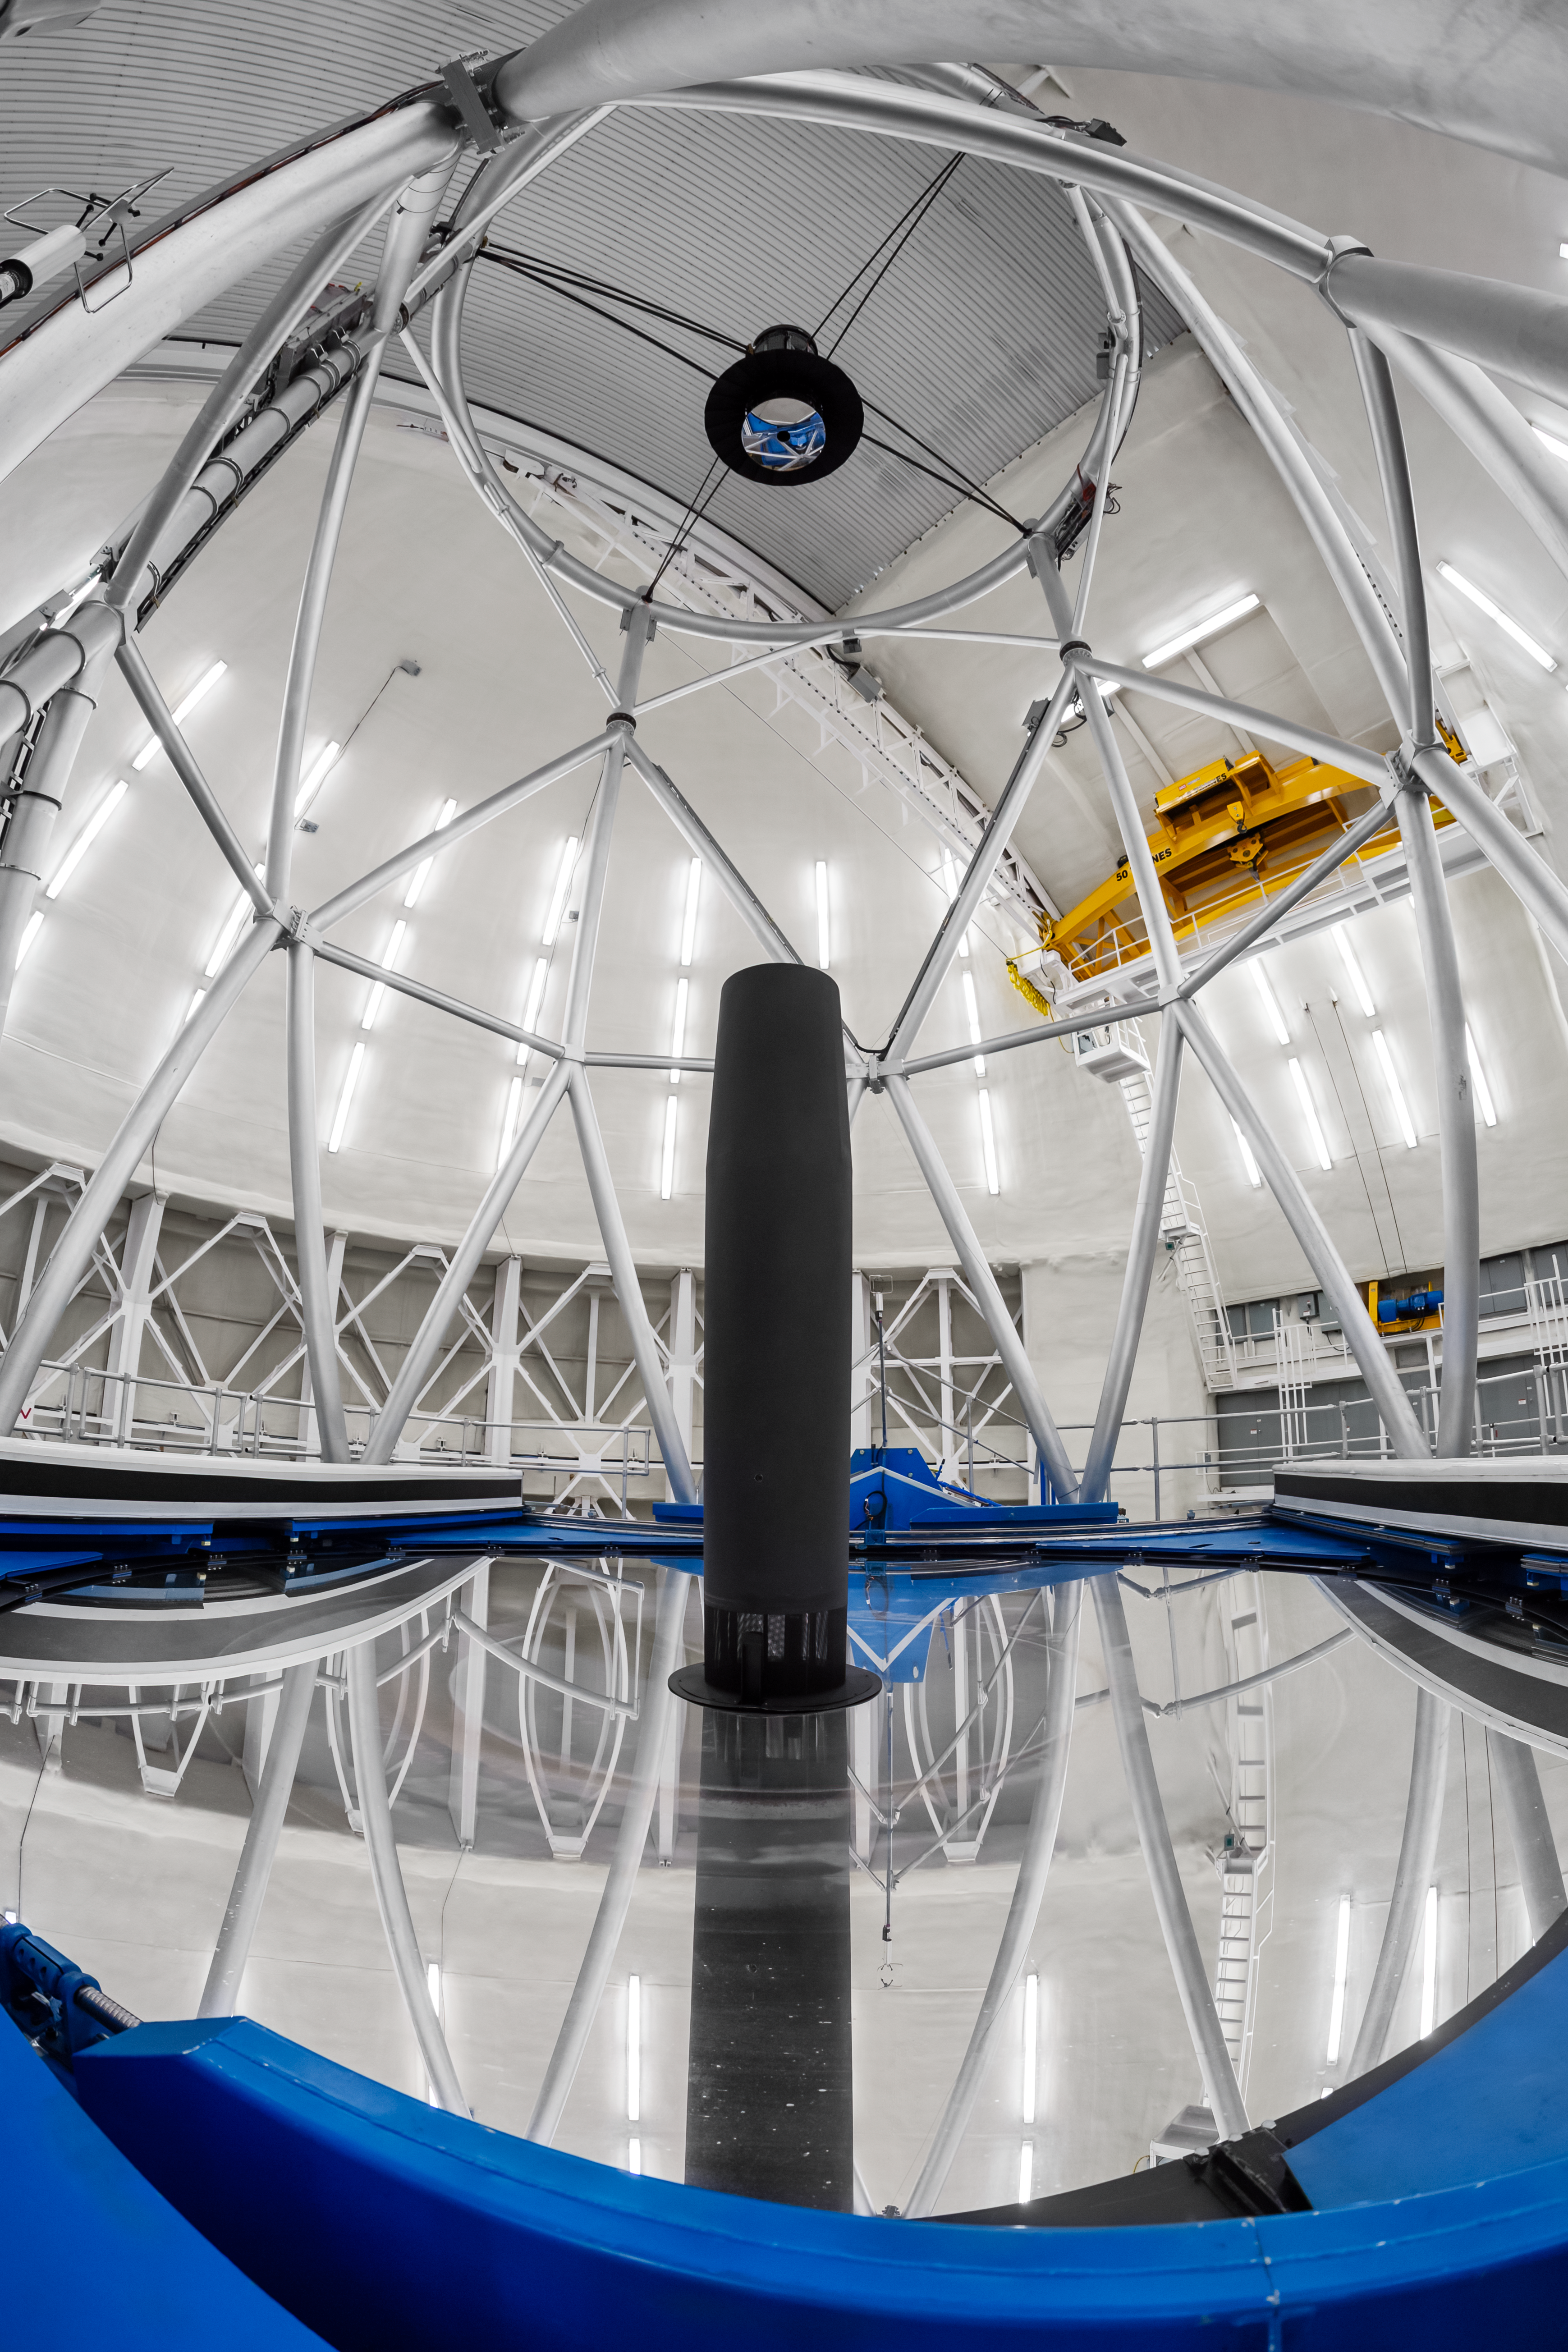

Gemini North Telescope

Close up on the Gemini North telescope, one half of the International Gemini Observatory operated by NSF NOIRLab, located near the summit of Maunakea in Hawaiʻi.

Credit: NOIRLab/NSF/AURA/P. Horálek